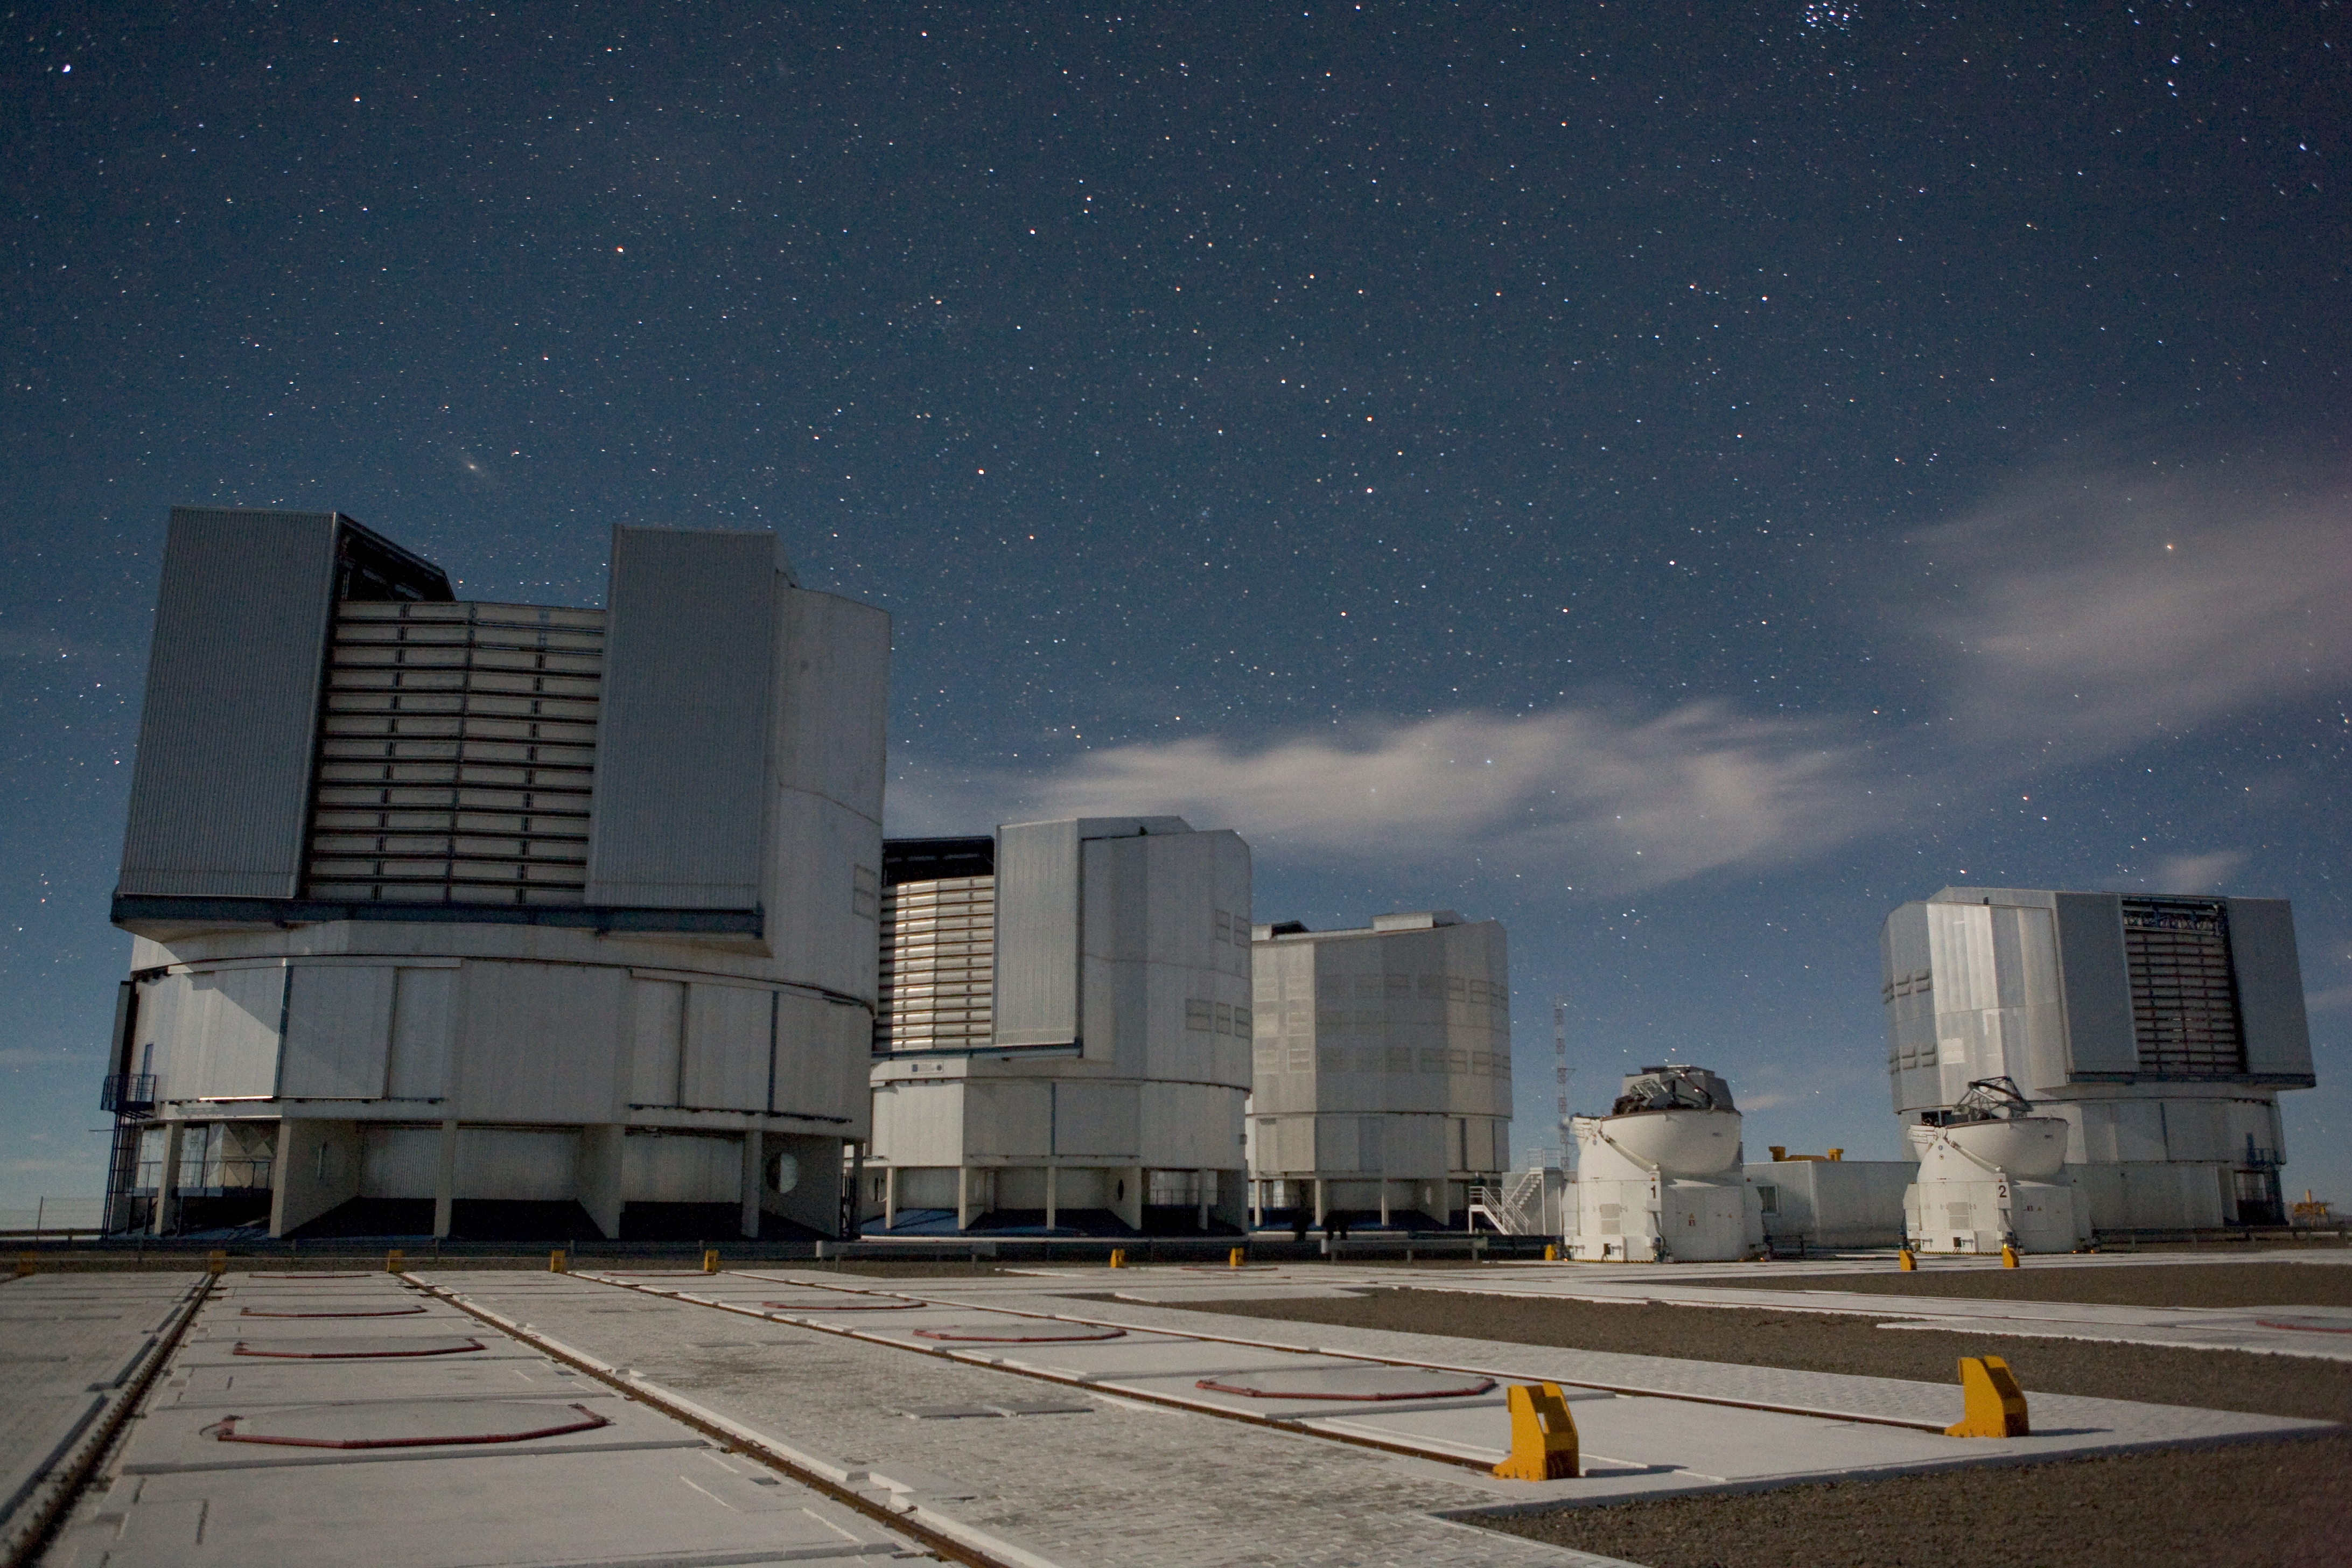

VLT Unit Telescopes under a starry sky

The VLT Unit Telescopes at Paranal under a starry sky.

Credit: ESO